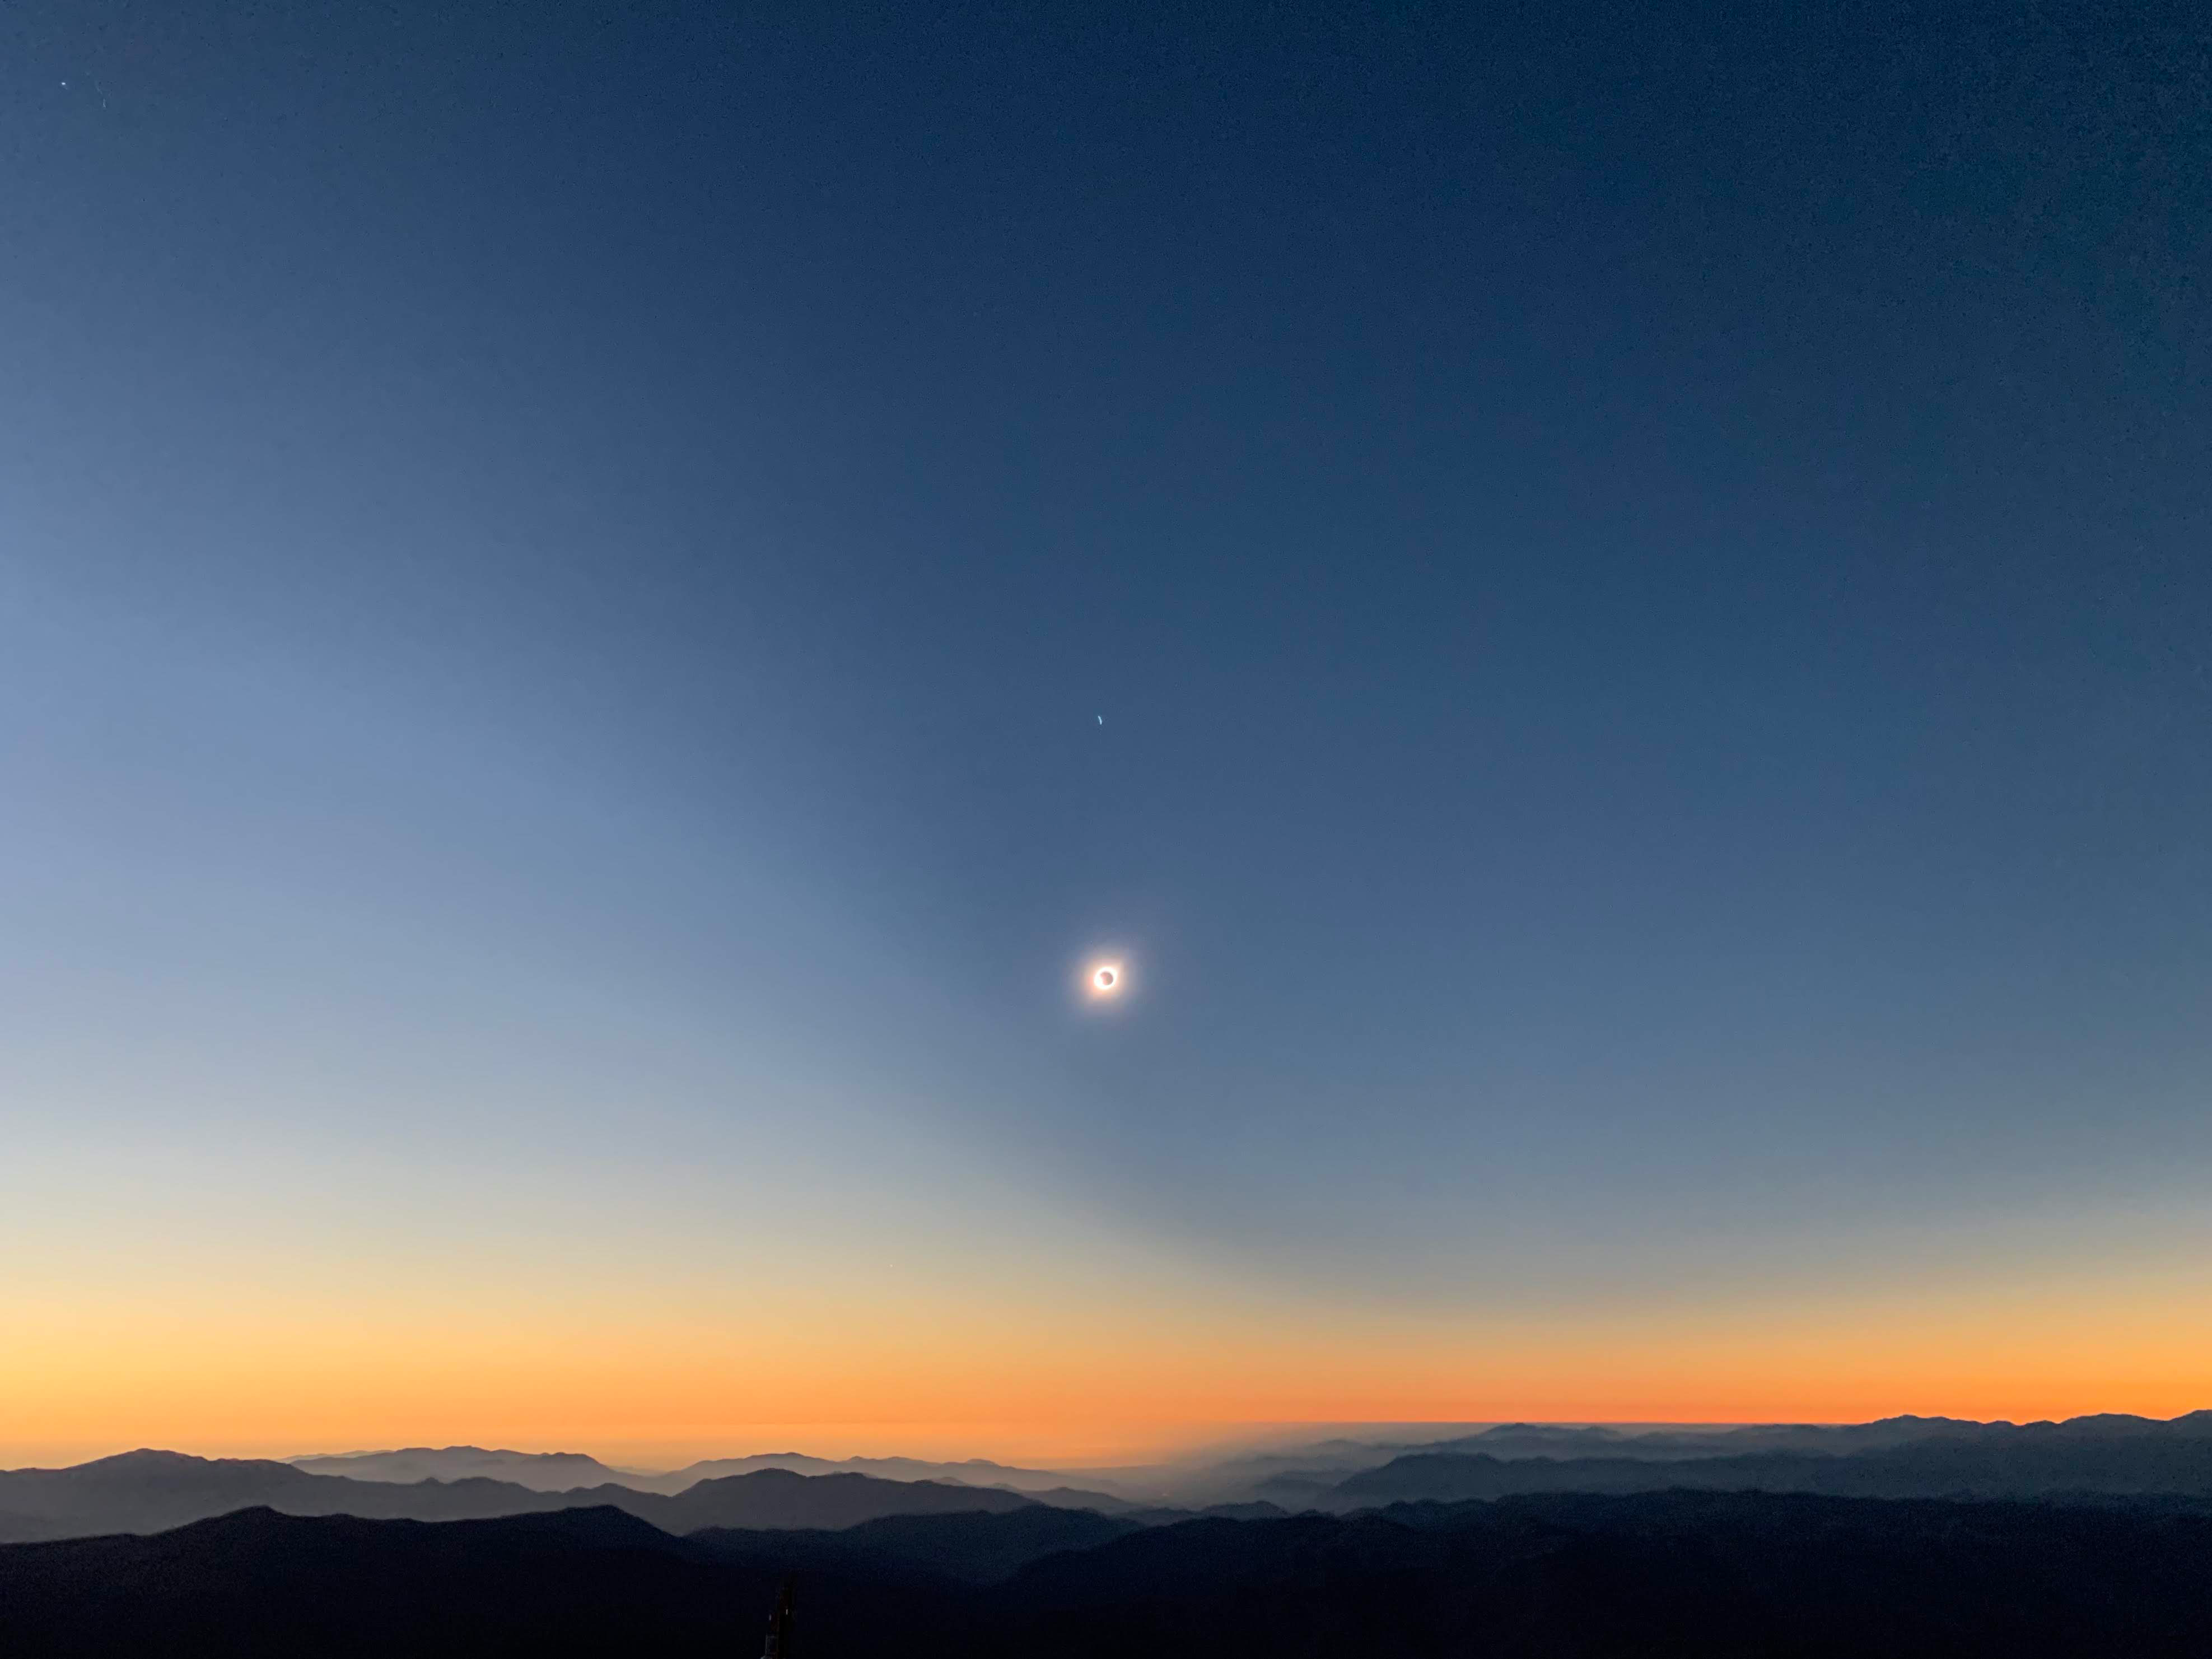

Eclipse Activities

A total solar eclipse was visible from Cerro Pachón on July 2, 2019. Although the LSST site, under construction, was not included as a viewing area, tours of LSST and a presentation by Claudia Araya, LSST EPO Chile Coordinator, were featured activities.

Credit: B Blum/NSF/AURA